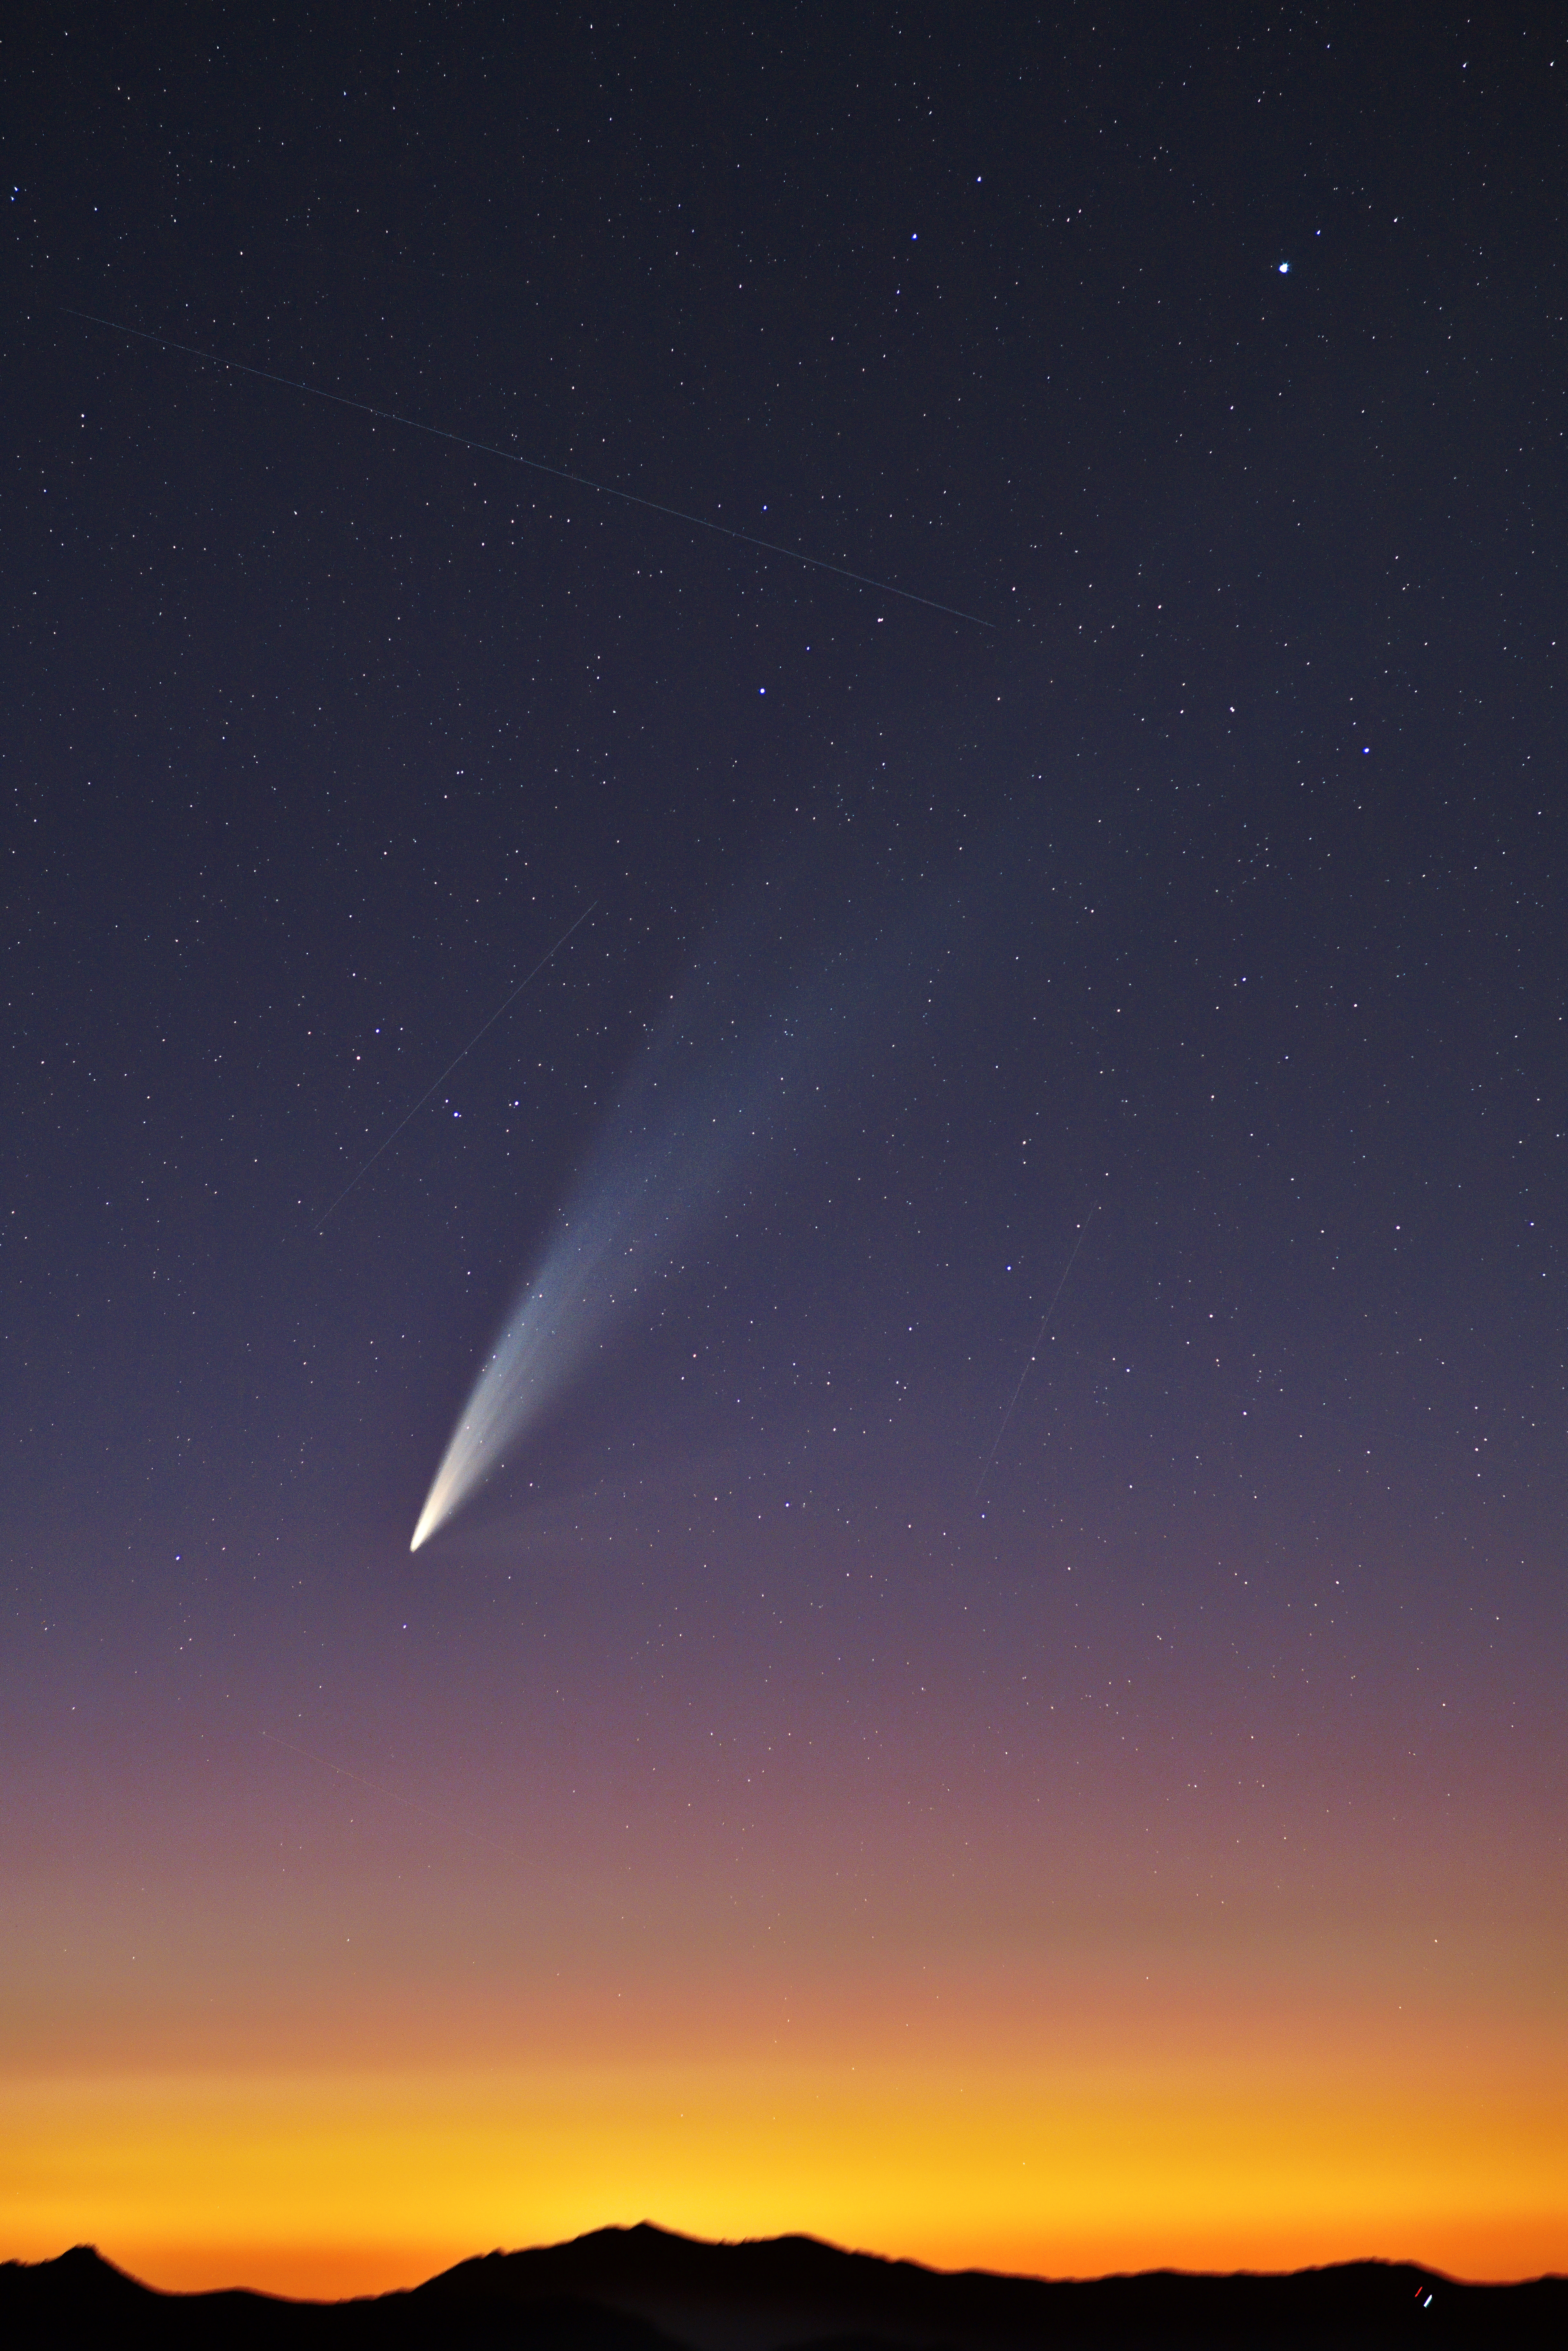

Comet C/2024 G3 (ATLAS) in the Chilean Skies

Comet C/2024 G3 (ATLAS) is captured here in all its beauty by Cesar Briceño, Director of the Southern Astrophysical Research Telescope (SOAR), a part of the U.S. National Science Foundation (NSF) Cerro Tololo Inter-American Observatory (CTIO), a Program of NSF NOIRLab.

Comet C/2024 G3 (ATLAS) may be one of the brightest comets to pass by Earth in 2025, which made it an easily observable object for those lucky enough to see it. Briceño also photographed the comet in full beauty and another photographer, Carlos Corco, captured a complementary view of the comet against the landscape of the Andean foothills.

Credit: CTIO/NOIRLab/NSF/AURA/C. Briceño